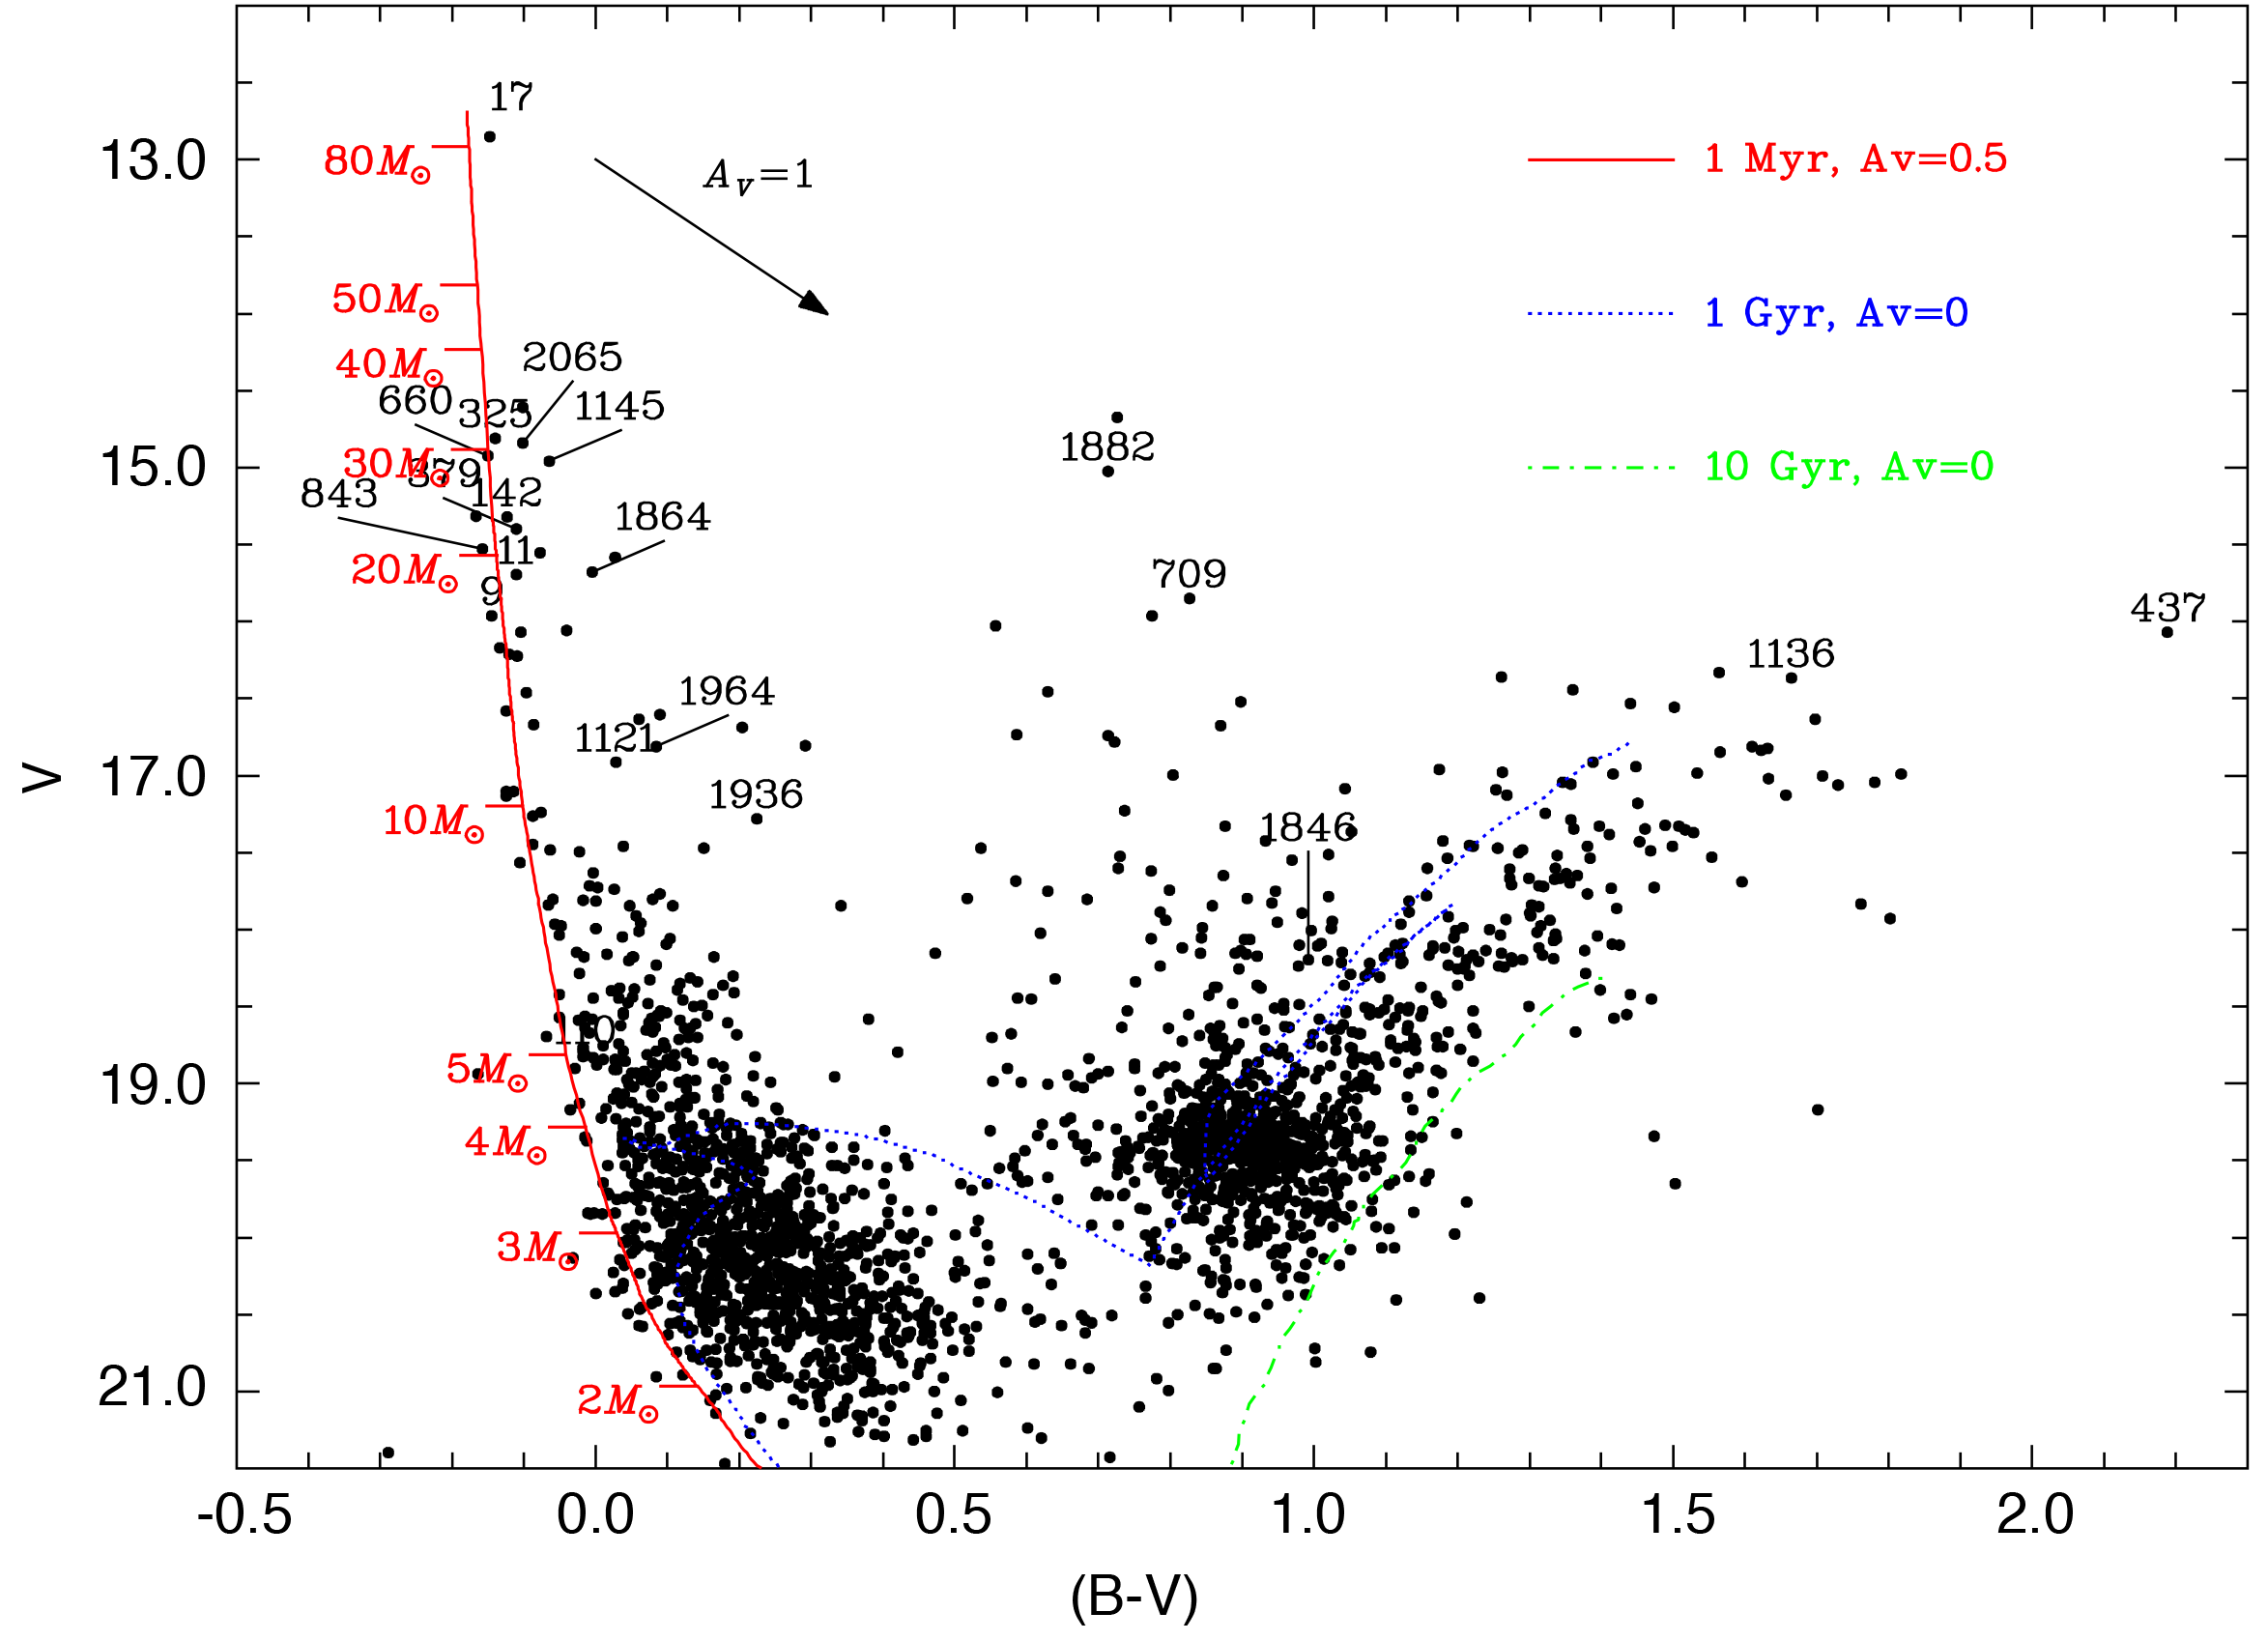

Colour-magnitude diagram of 2341 stars towards N214C

Colour-magnitude, V versus B - V, diagram for the 2341 stars observed toward LMC N214C. Three curves are shown, representing the positions of stars having an age of 1 million years (red curve), 1,000 million years (dotted blue), and 10,000 million years (dashed-dotted green), computed for the LMC metallicity and distance. It is clear from this diagram that N214C is composed of two populations: a very young one, containing very massive stars, and an older one. Star numbered 17 is the main component of the Sk -71 51 cluster.

Credit: ESO